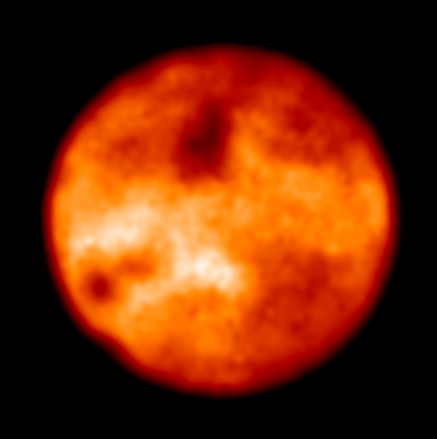

Io

Io, the volcanic moon of Jupiter, as imaged with the VLT NAOS-CONICA Adaptive Optics instrument on 5 December 2001, through a near-infrared, narrow optical filter (Brackett-gamma at wavelength 2.166 µm). Despite the small angular diameter of Io, about 1.2 arcsec, many features are visible at this excellent optical resolution.

Credit: ESO